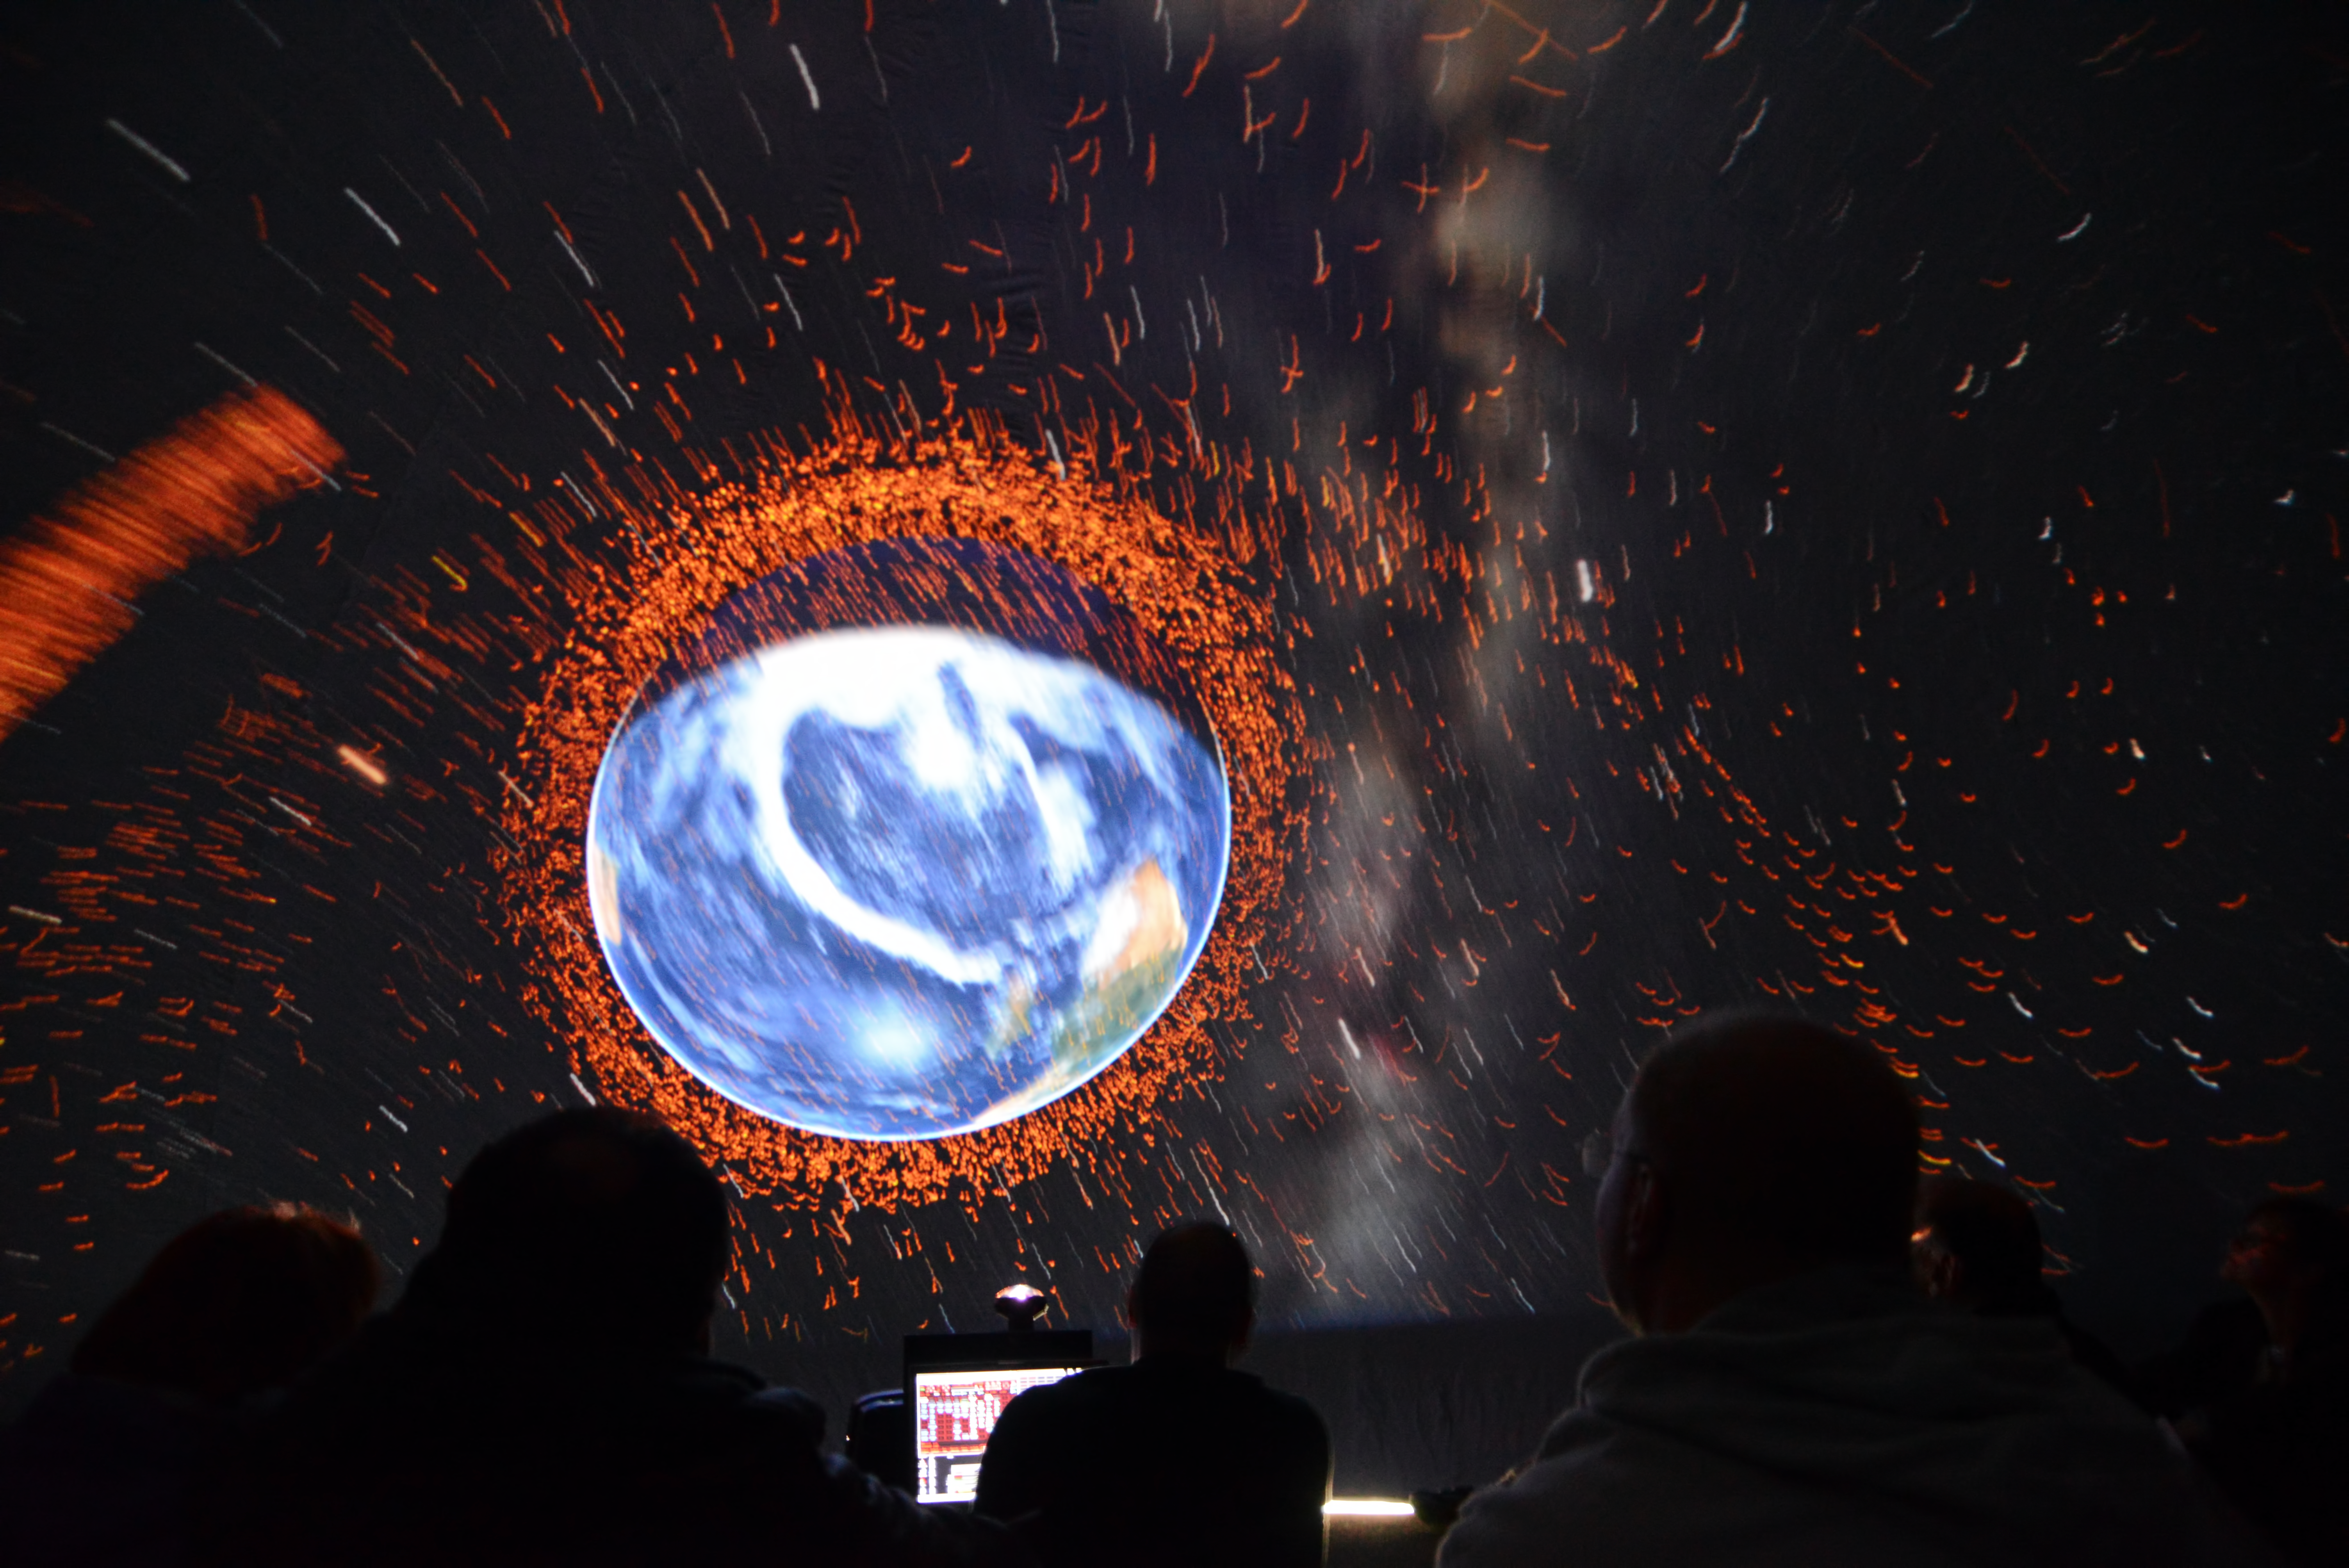

Deep space LIVE

Light show from Deep Space Live in Ars Electronica, Linz, Austria. Under the motto Cosmic Origin, professionals convey their astronomical knowledge to children and the general public to inform them of what humanity currently know about the Universe.

Credit: ESO